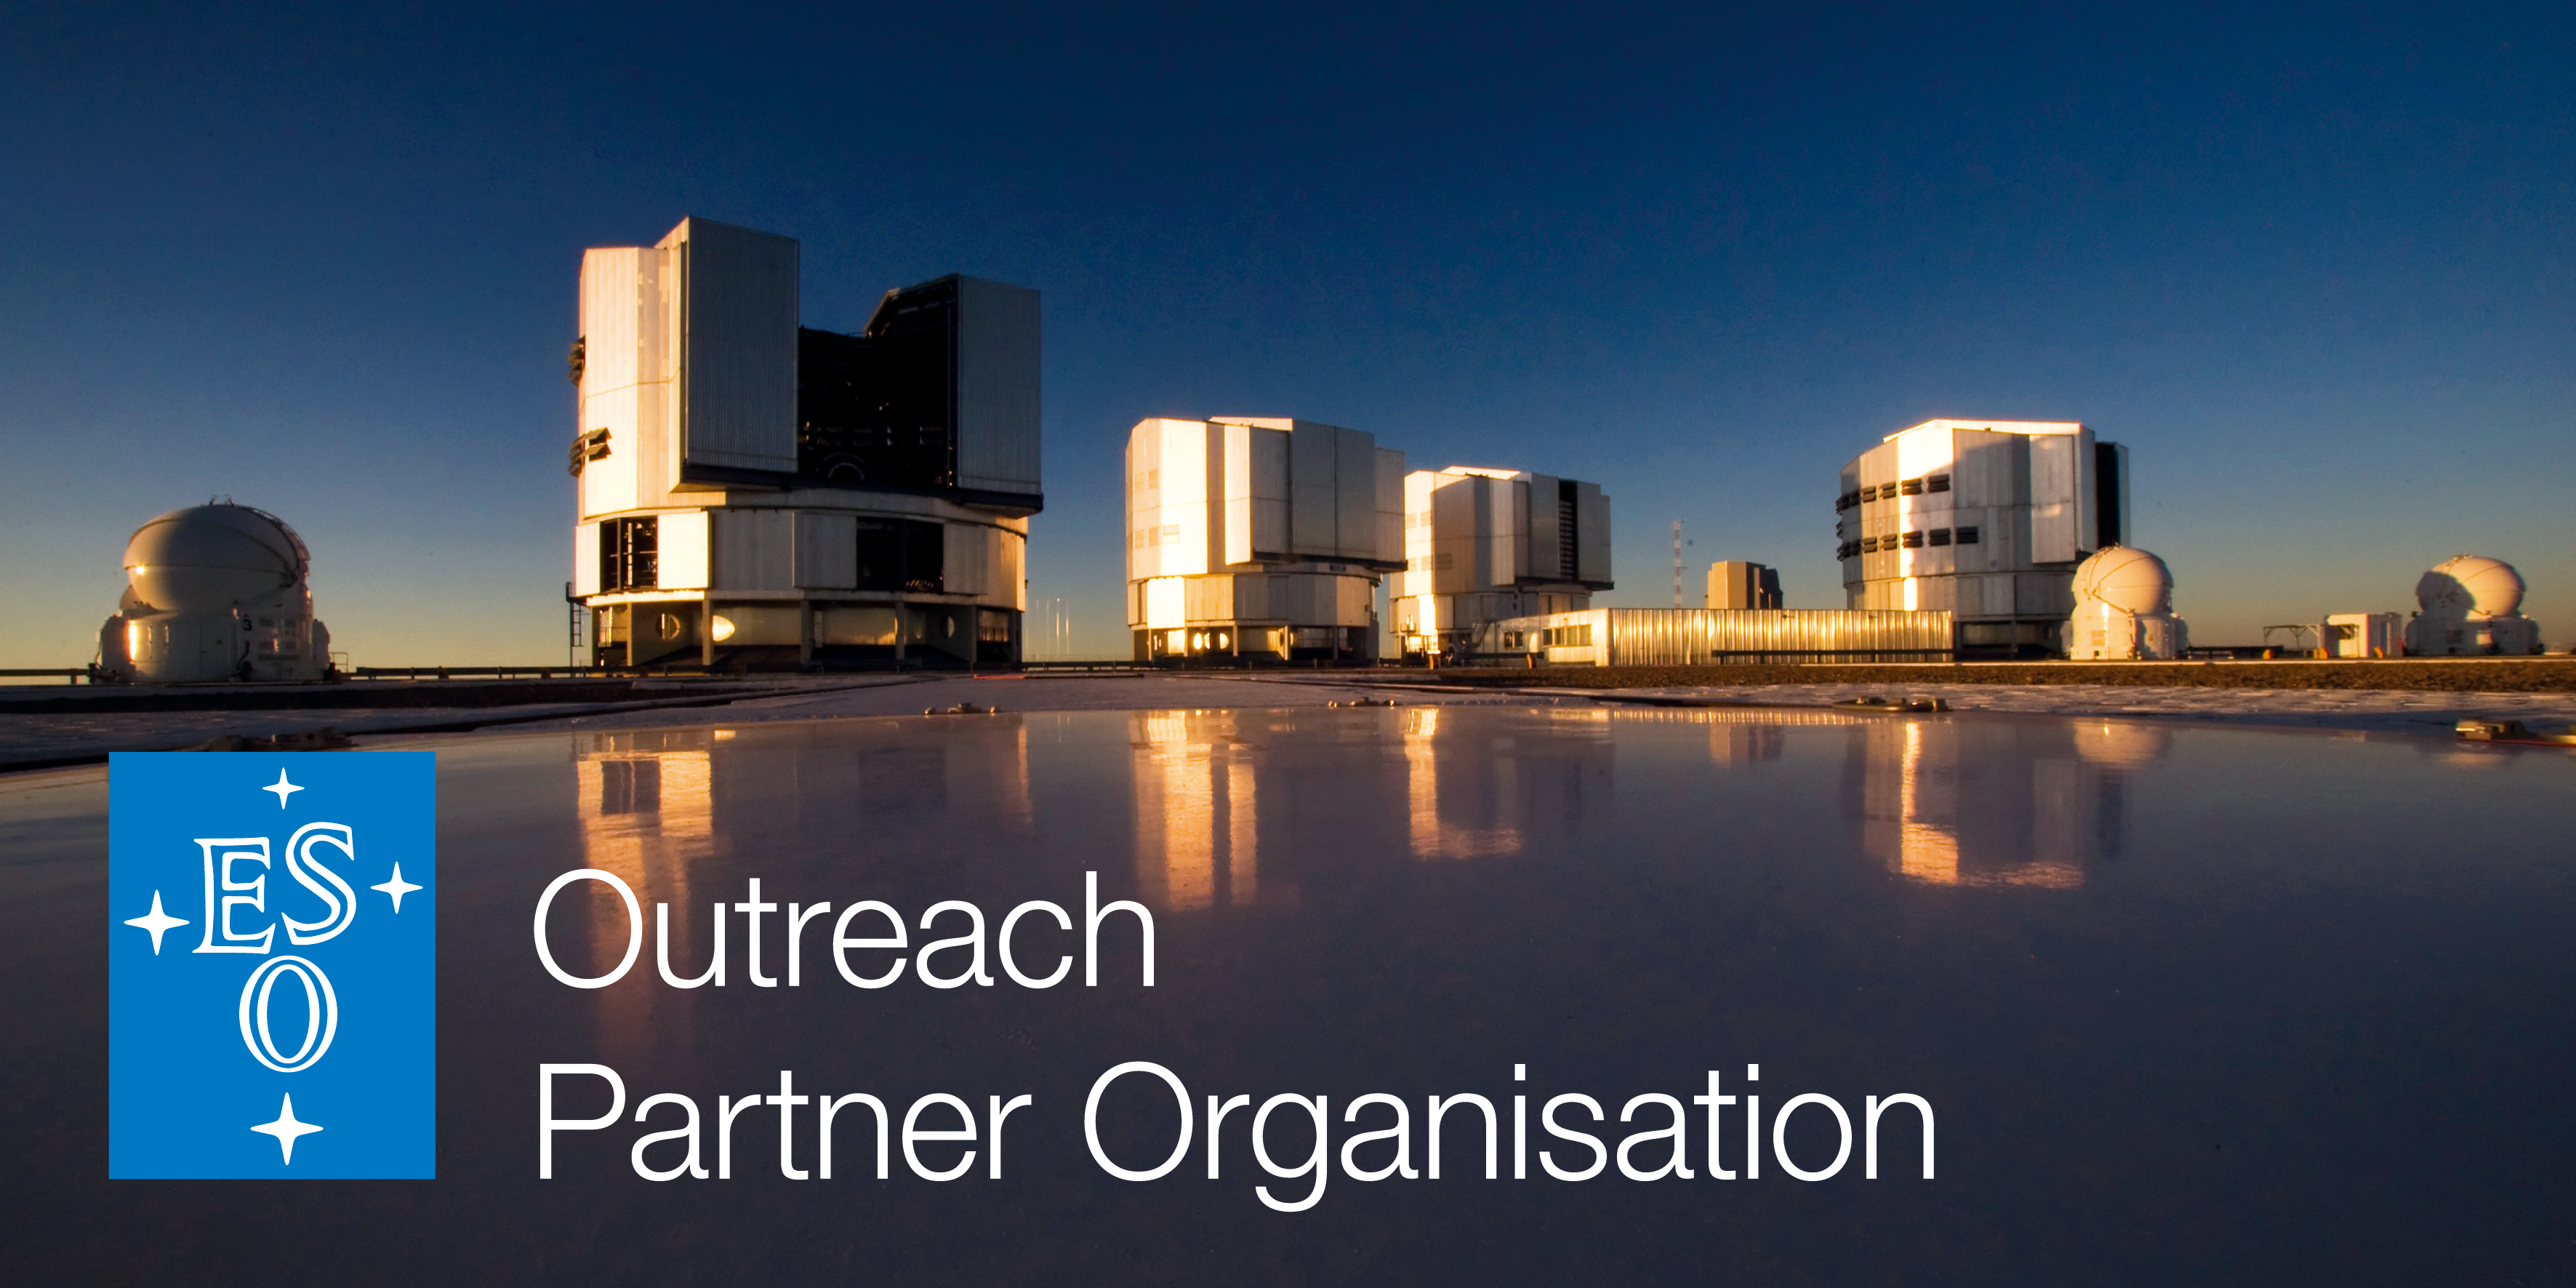

The ESO Outreach Partner Organisations Network

ESO Outreach Partner Organisations (EOPO) is an exclusive partnership initiated by the European Southern Observatory to recognise the efforts of selected planetariums, science centres and other informal educational institutions. These are organisations which collaborate with ESO’s education and Public Outreach Department (ePOD) on informal education and outreach projects, events or campaigns. More information: http://www.eso.org/public/outreach/partnerships/organisations.html

Credit: ESO